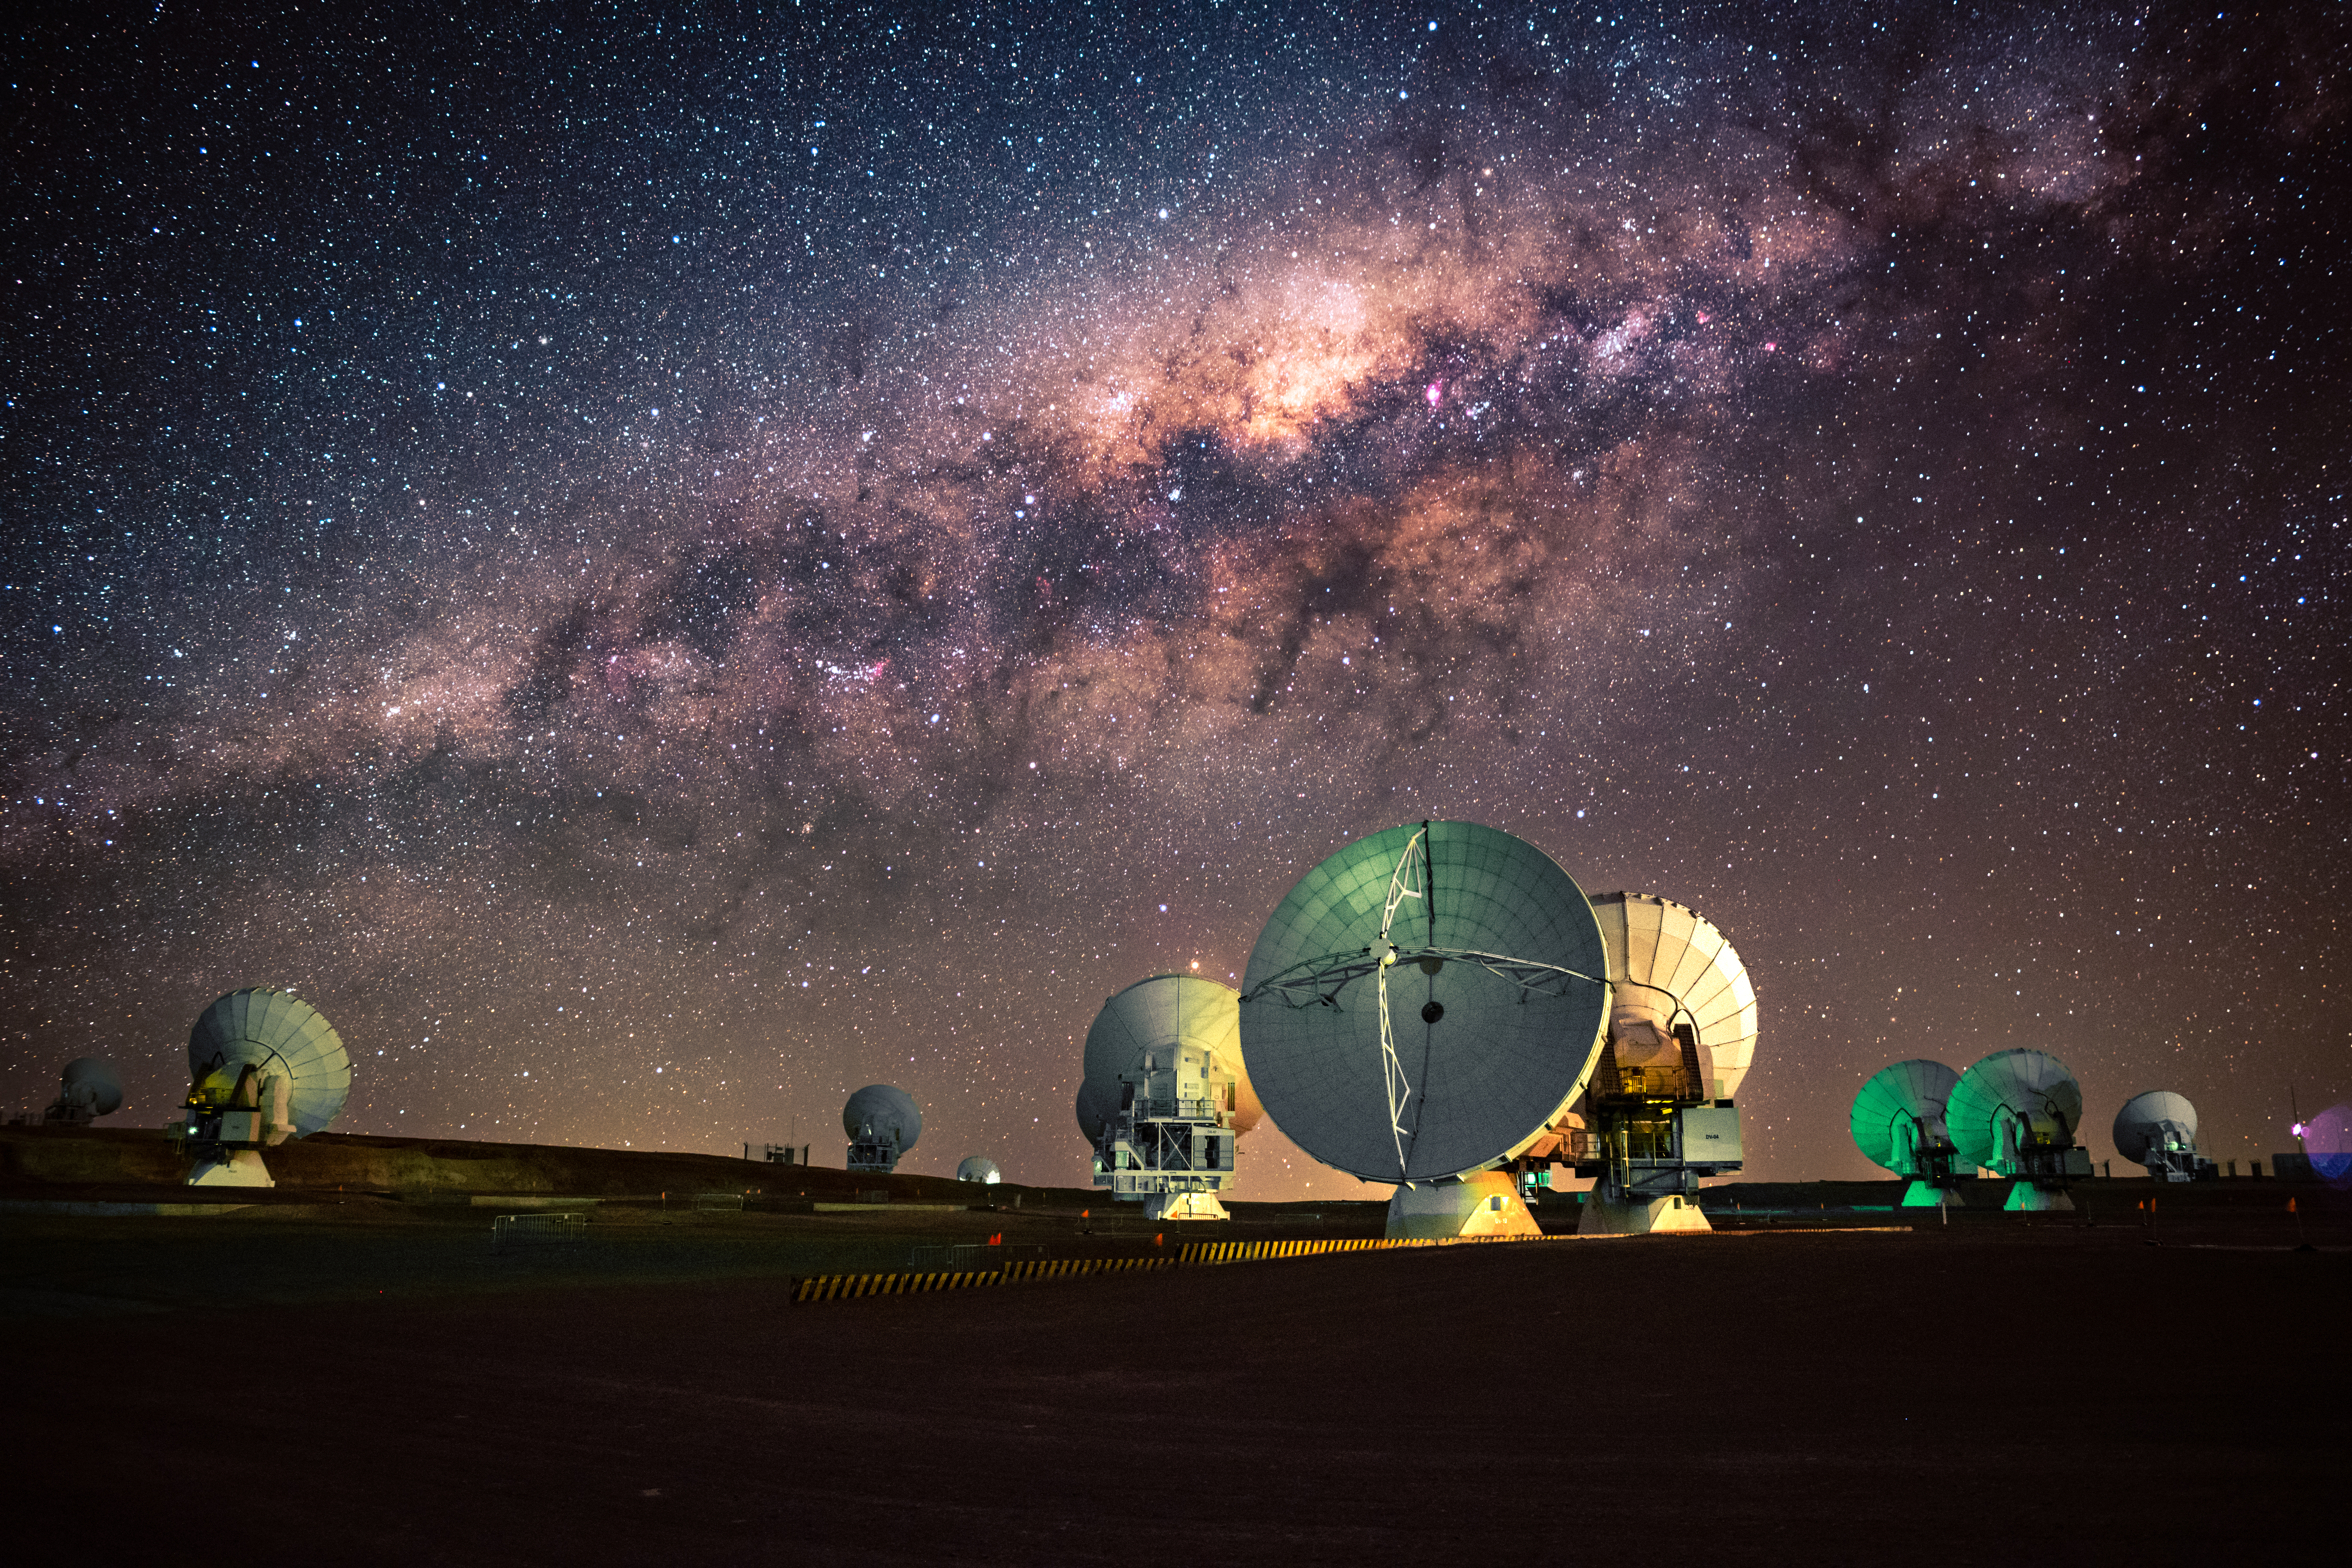

ALMA with the Milky Way

Countries from around the world have invested in and developed cutting-edge observatories that take advantage of the incredible Chilean skies. Within and around the Milky Way, dark areas of dense clouds hide phenomena that are invisible to optical observatories. ALMA views the radio (long-wavelength) end of the electromagnetic spectrum and can peer into these clouds to solve cosmic mysteries previously hidden from sight.

Credit: NSF/ AUI/ NSF NRAO/ B.Foott